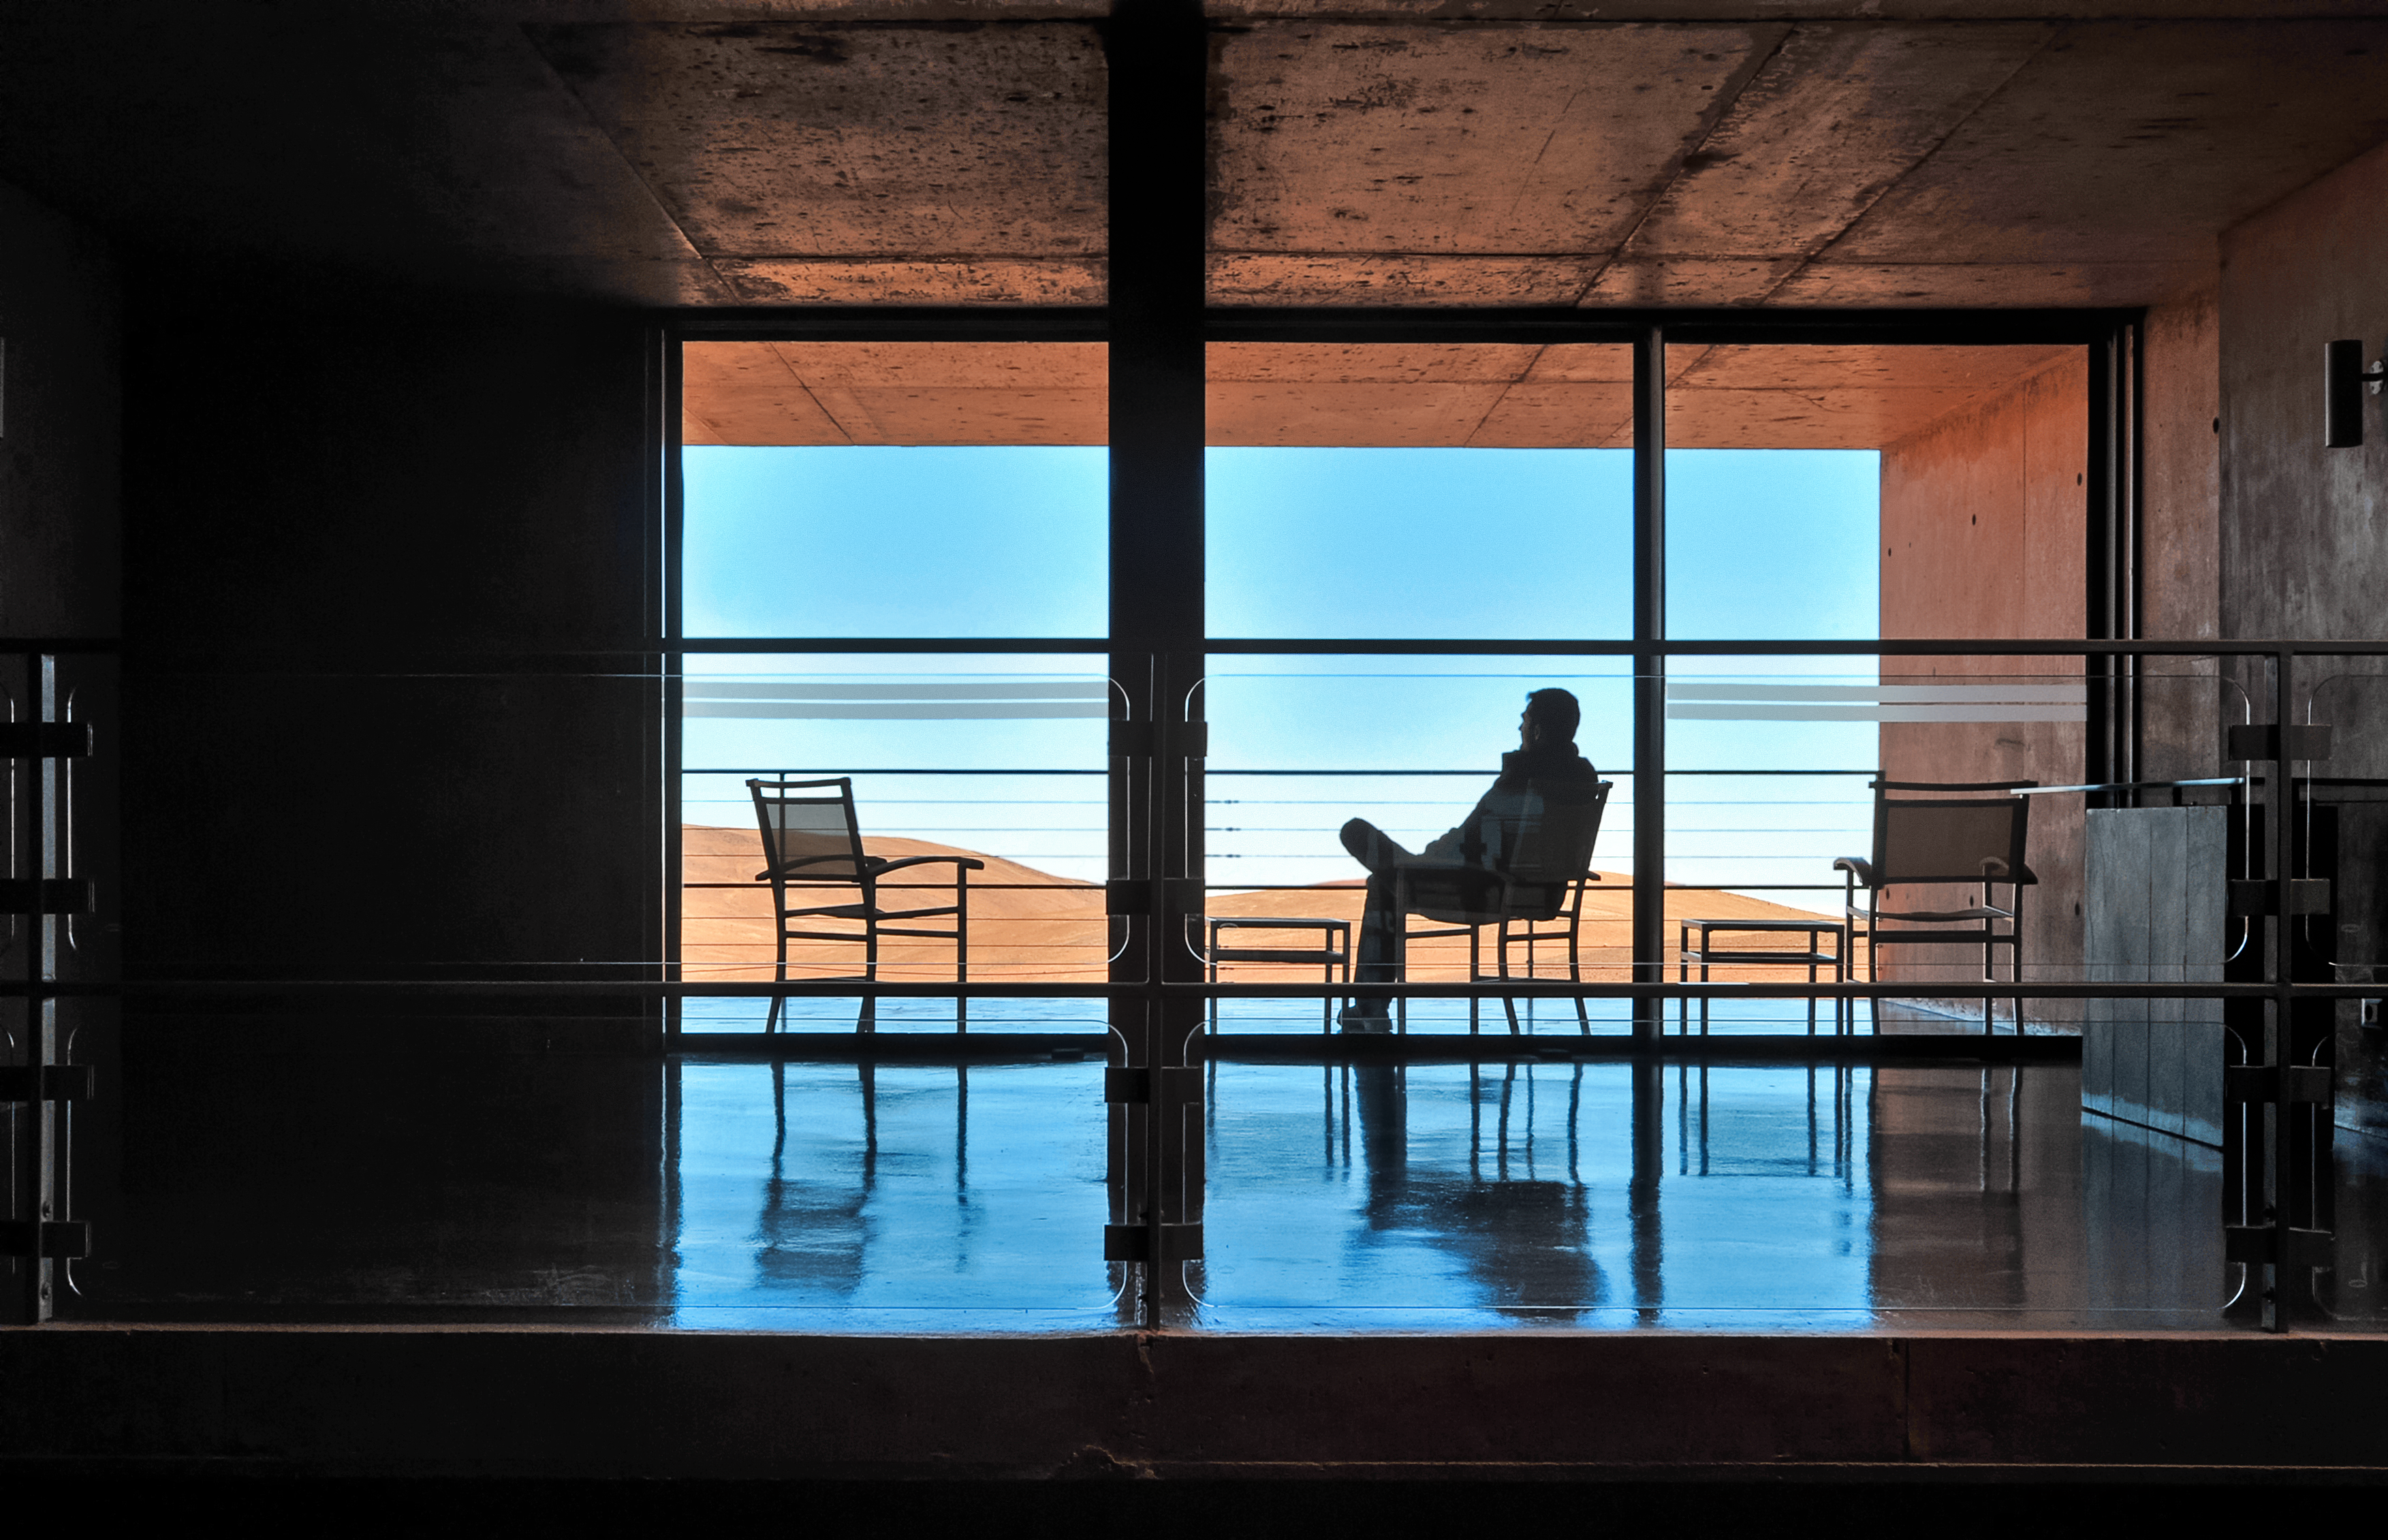

Relaxing at the Residencia

A staff member relaxes and enjoys the spectacular views of the Chilean Atacama Desert provided by the award-winning Paranal Residencia office and accommodation building, located in the foothills of ESO's Paranal Observatory.

Credit: ESO/S. Brunier